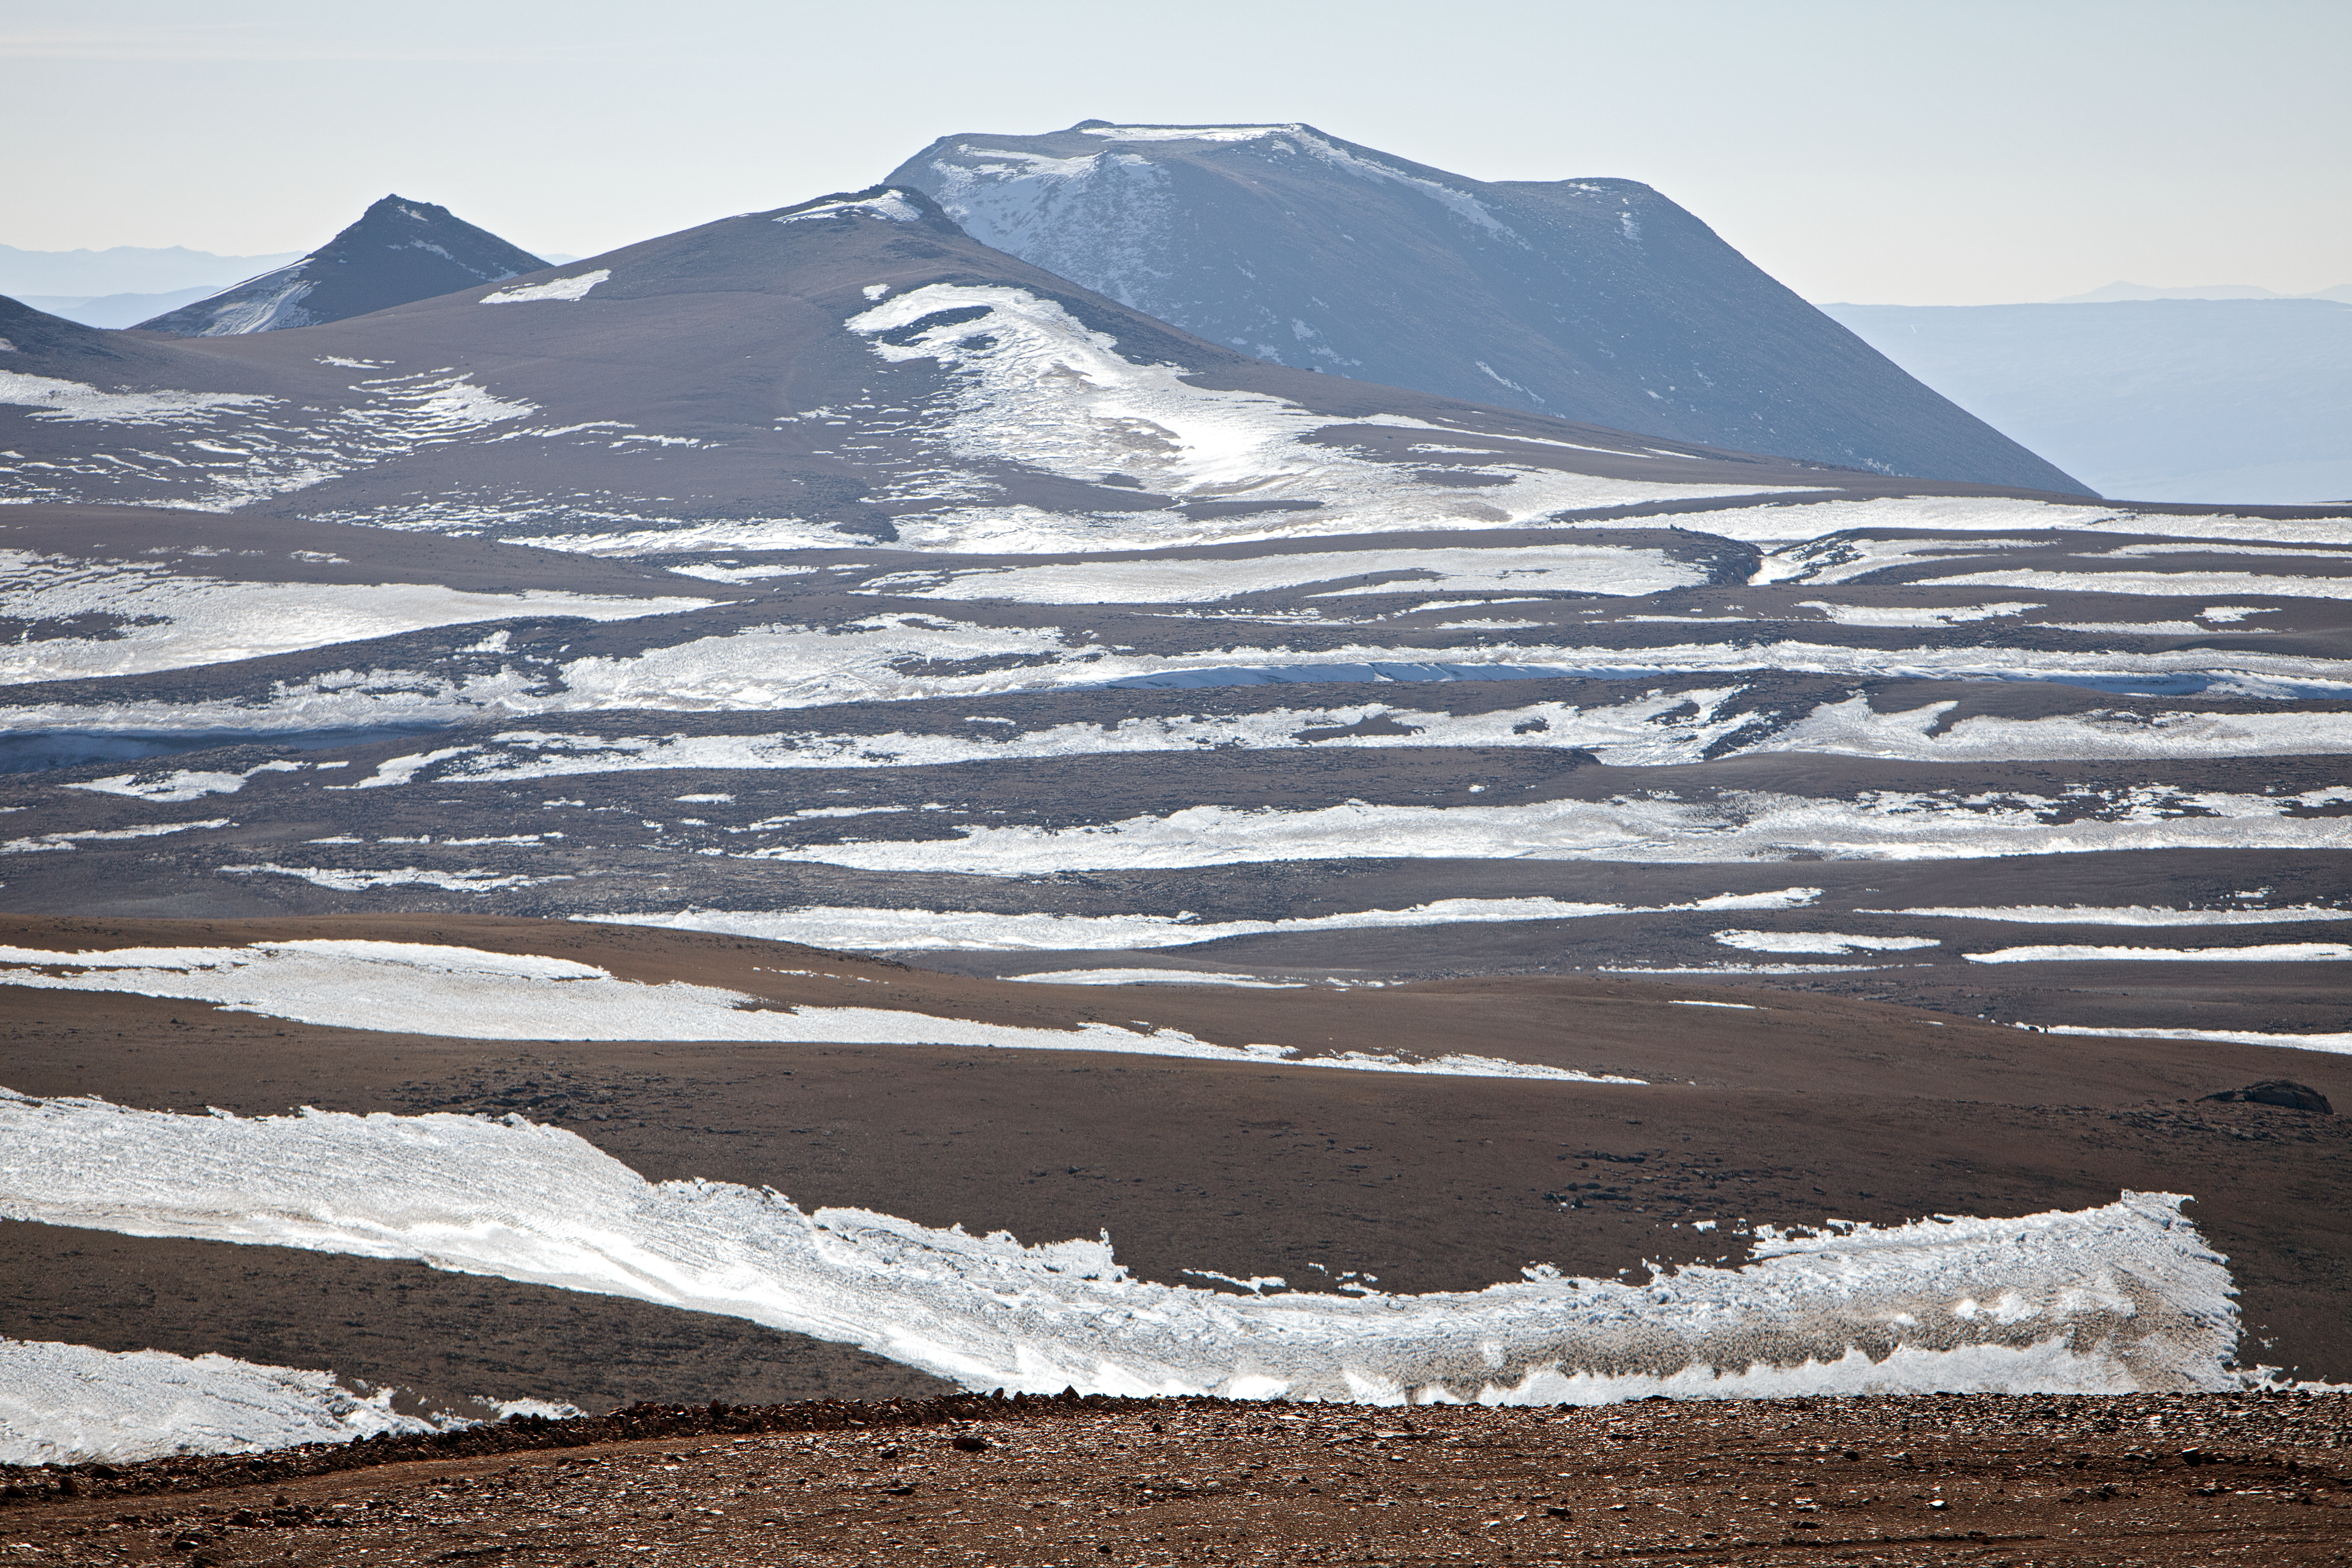

Snow at the Chajnantor plateau

Snow at the Chajnantor plateau site high in the Atacama Desert.

Credit: ESO